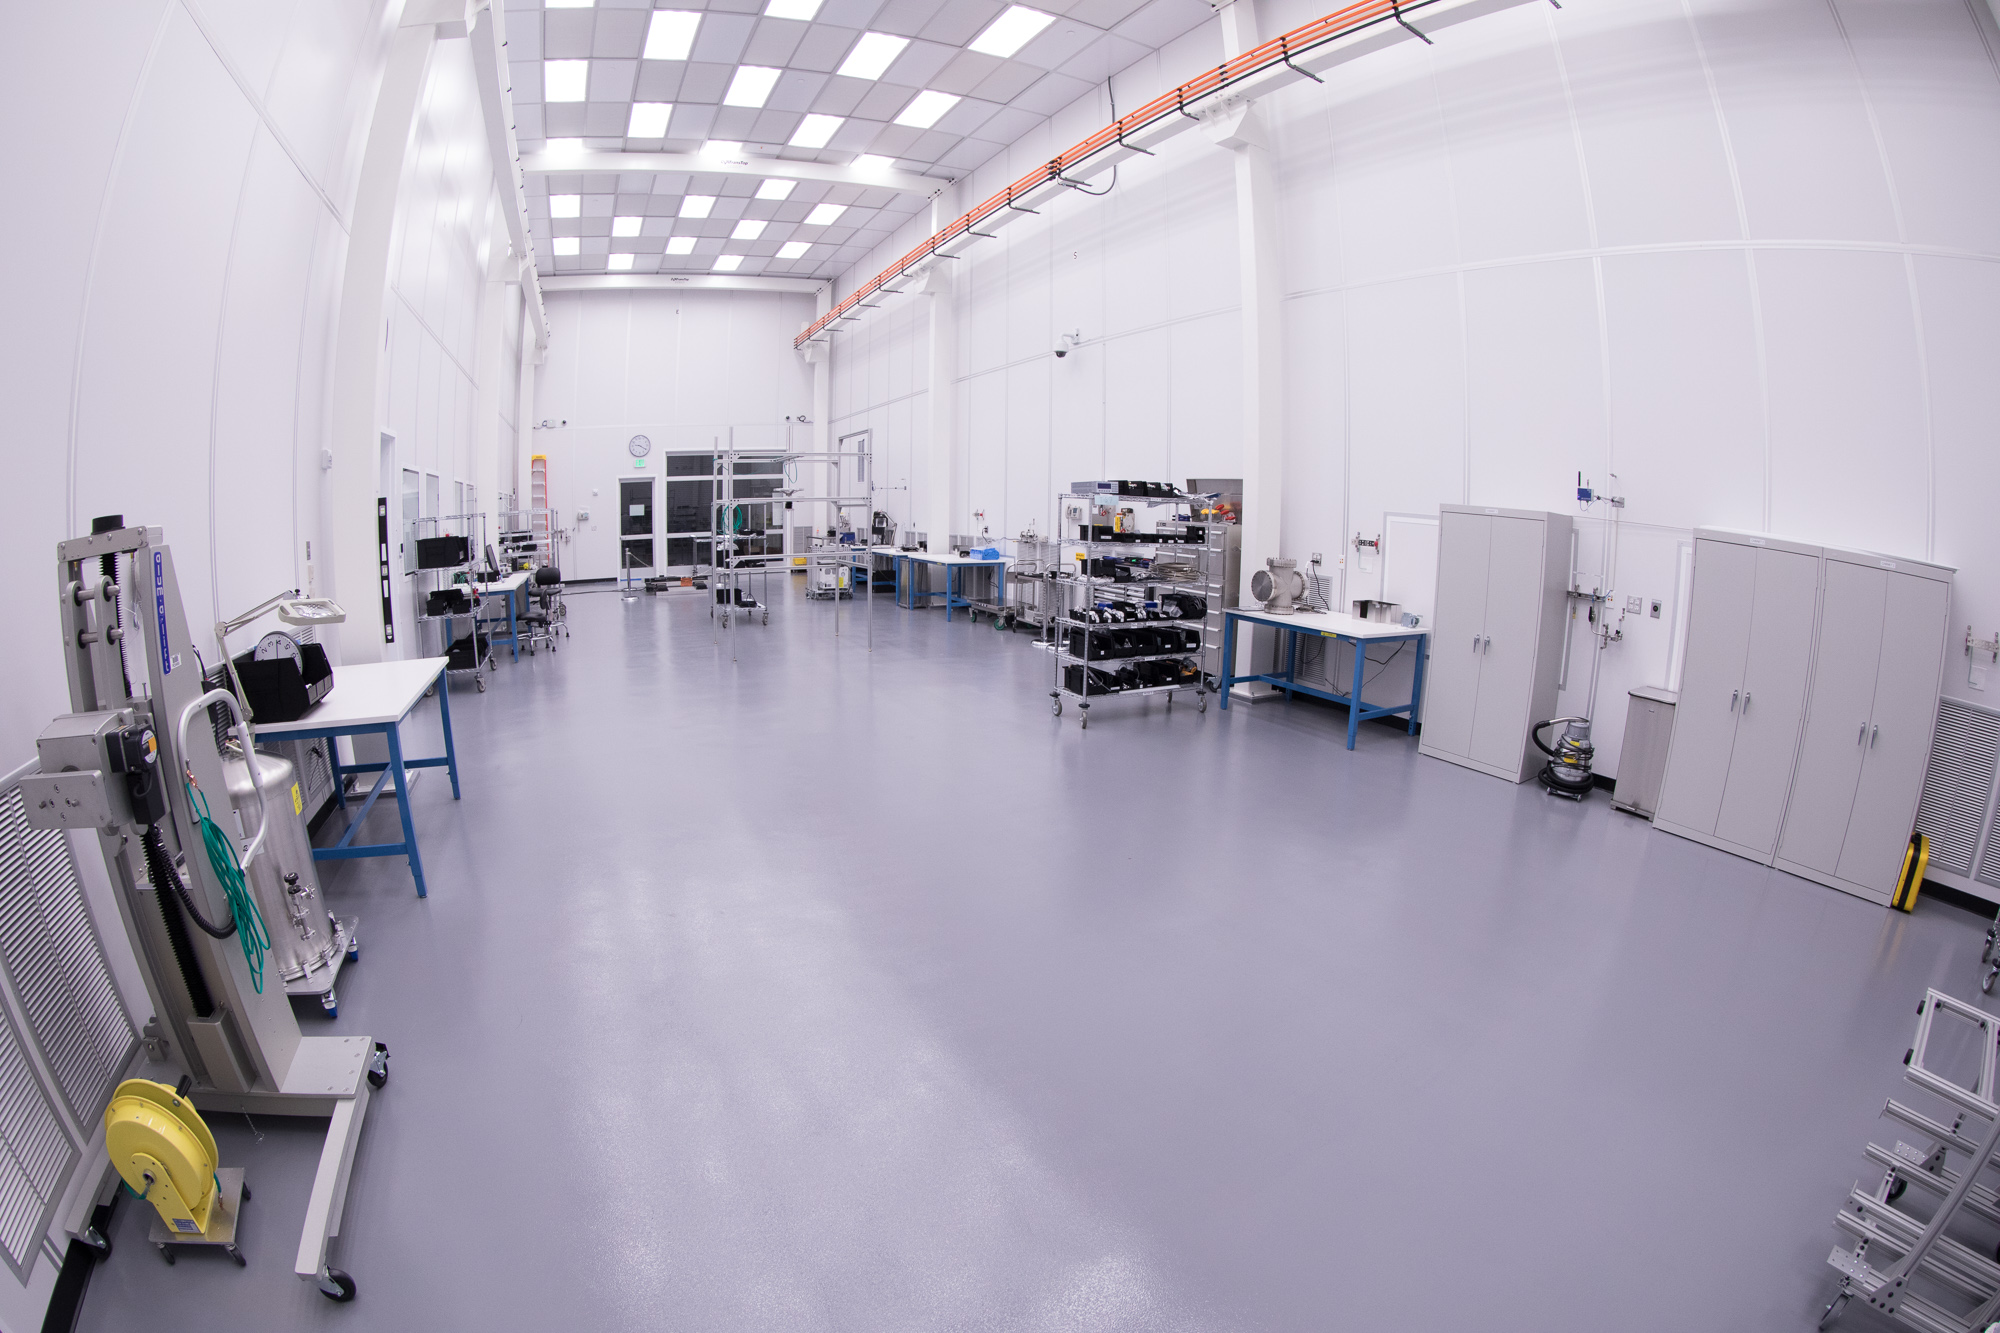

Summit Visit November 2017

Work is underway in the LSST camera cleanroom

Credit: Andy Freeberg/SLAC National Accelerator Laboratory